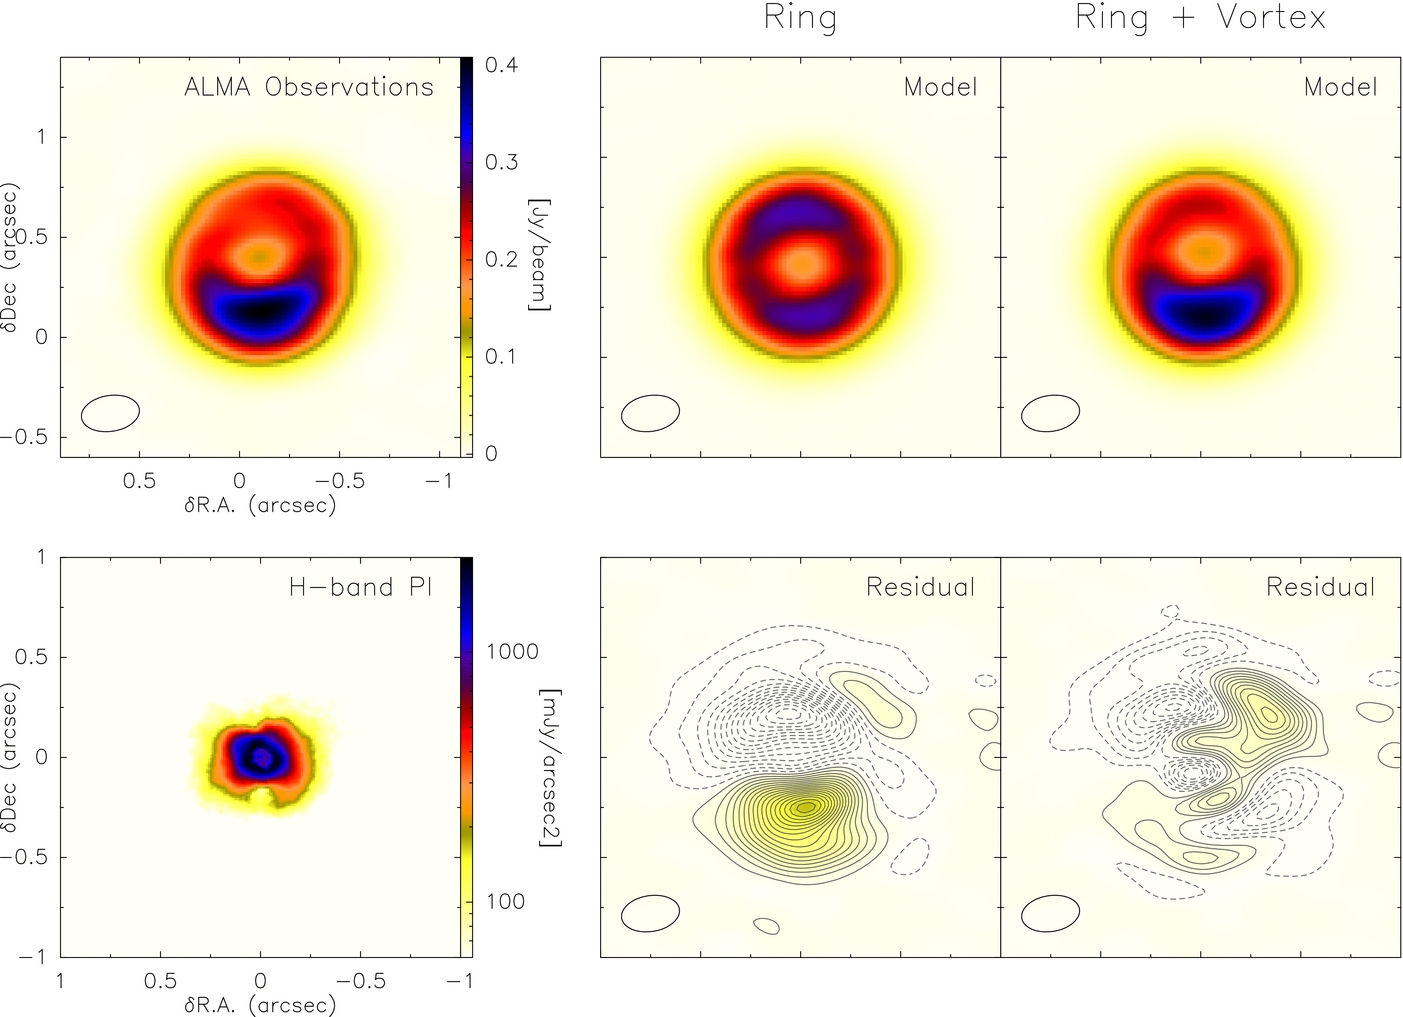

Ring with a vortex

SR 21 ALMA observations (top left panel) compared with best-fit models for a ring (middle panels) and a ring with a vortex prescription (right panels). Residual maps were produced by subtracting the best-fit model from the SR 21 ALMA observations. Contours start at ±3σ, successively spaced by ±3σ (±6σ for ring residual). Ellipses indicate beam size and colorbar defines scale used. Bottom row, left panel: H-band polarized intensity image from Follette et al. (2013).

Credit: ALMA (ESO/NAOJ/NRAO)